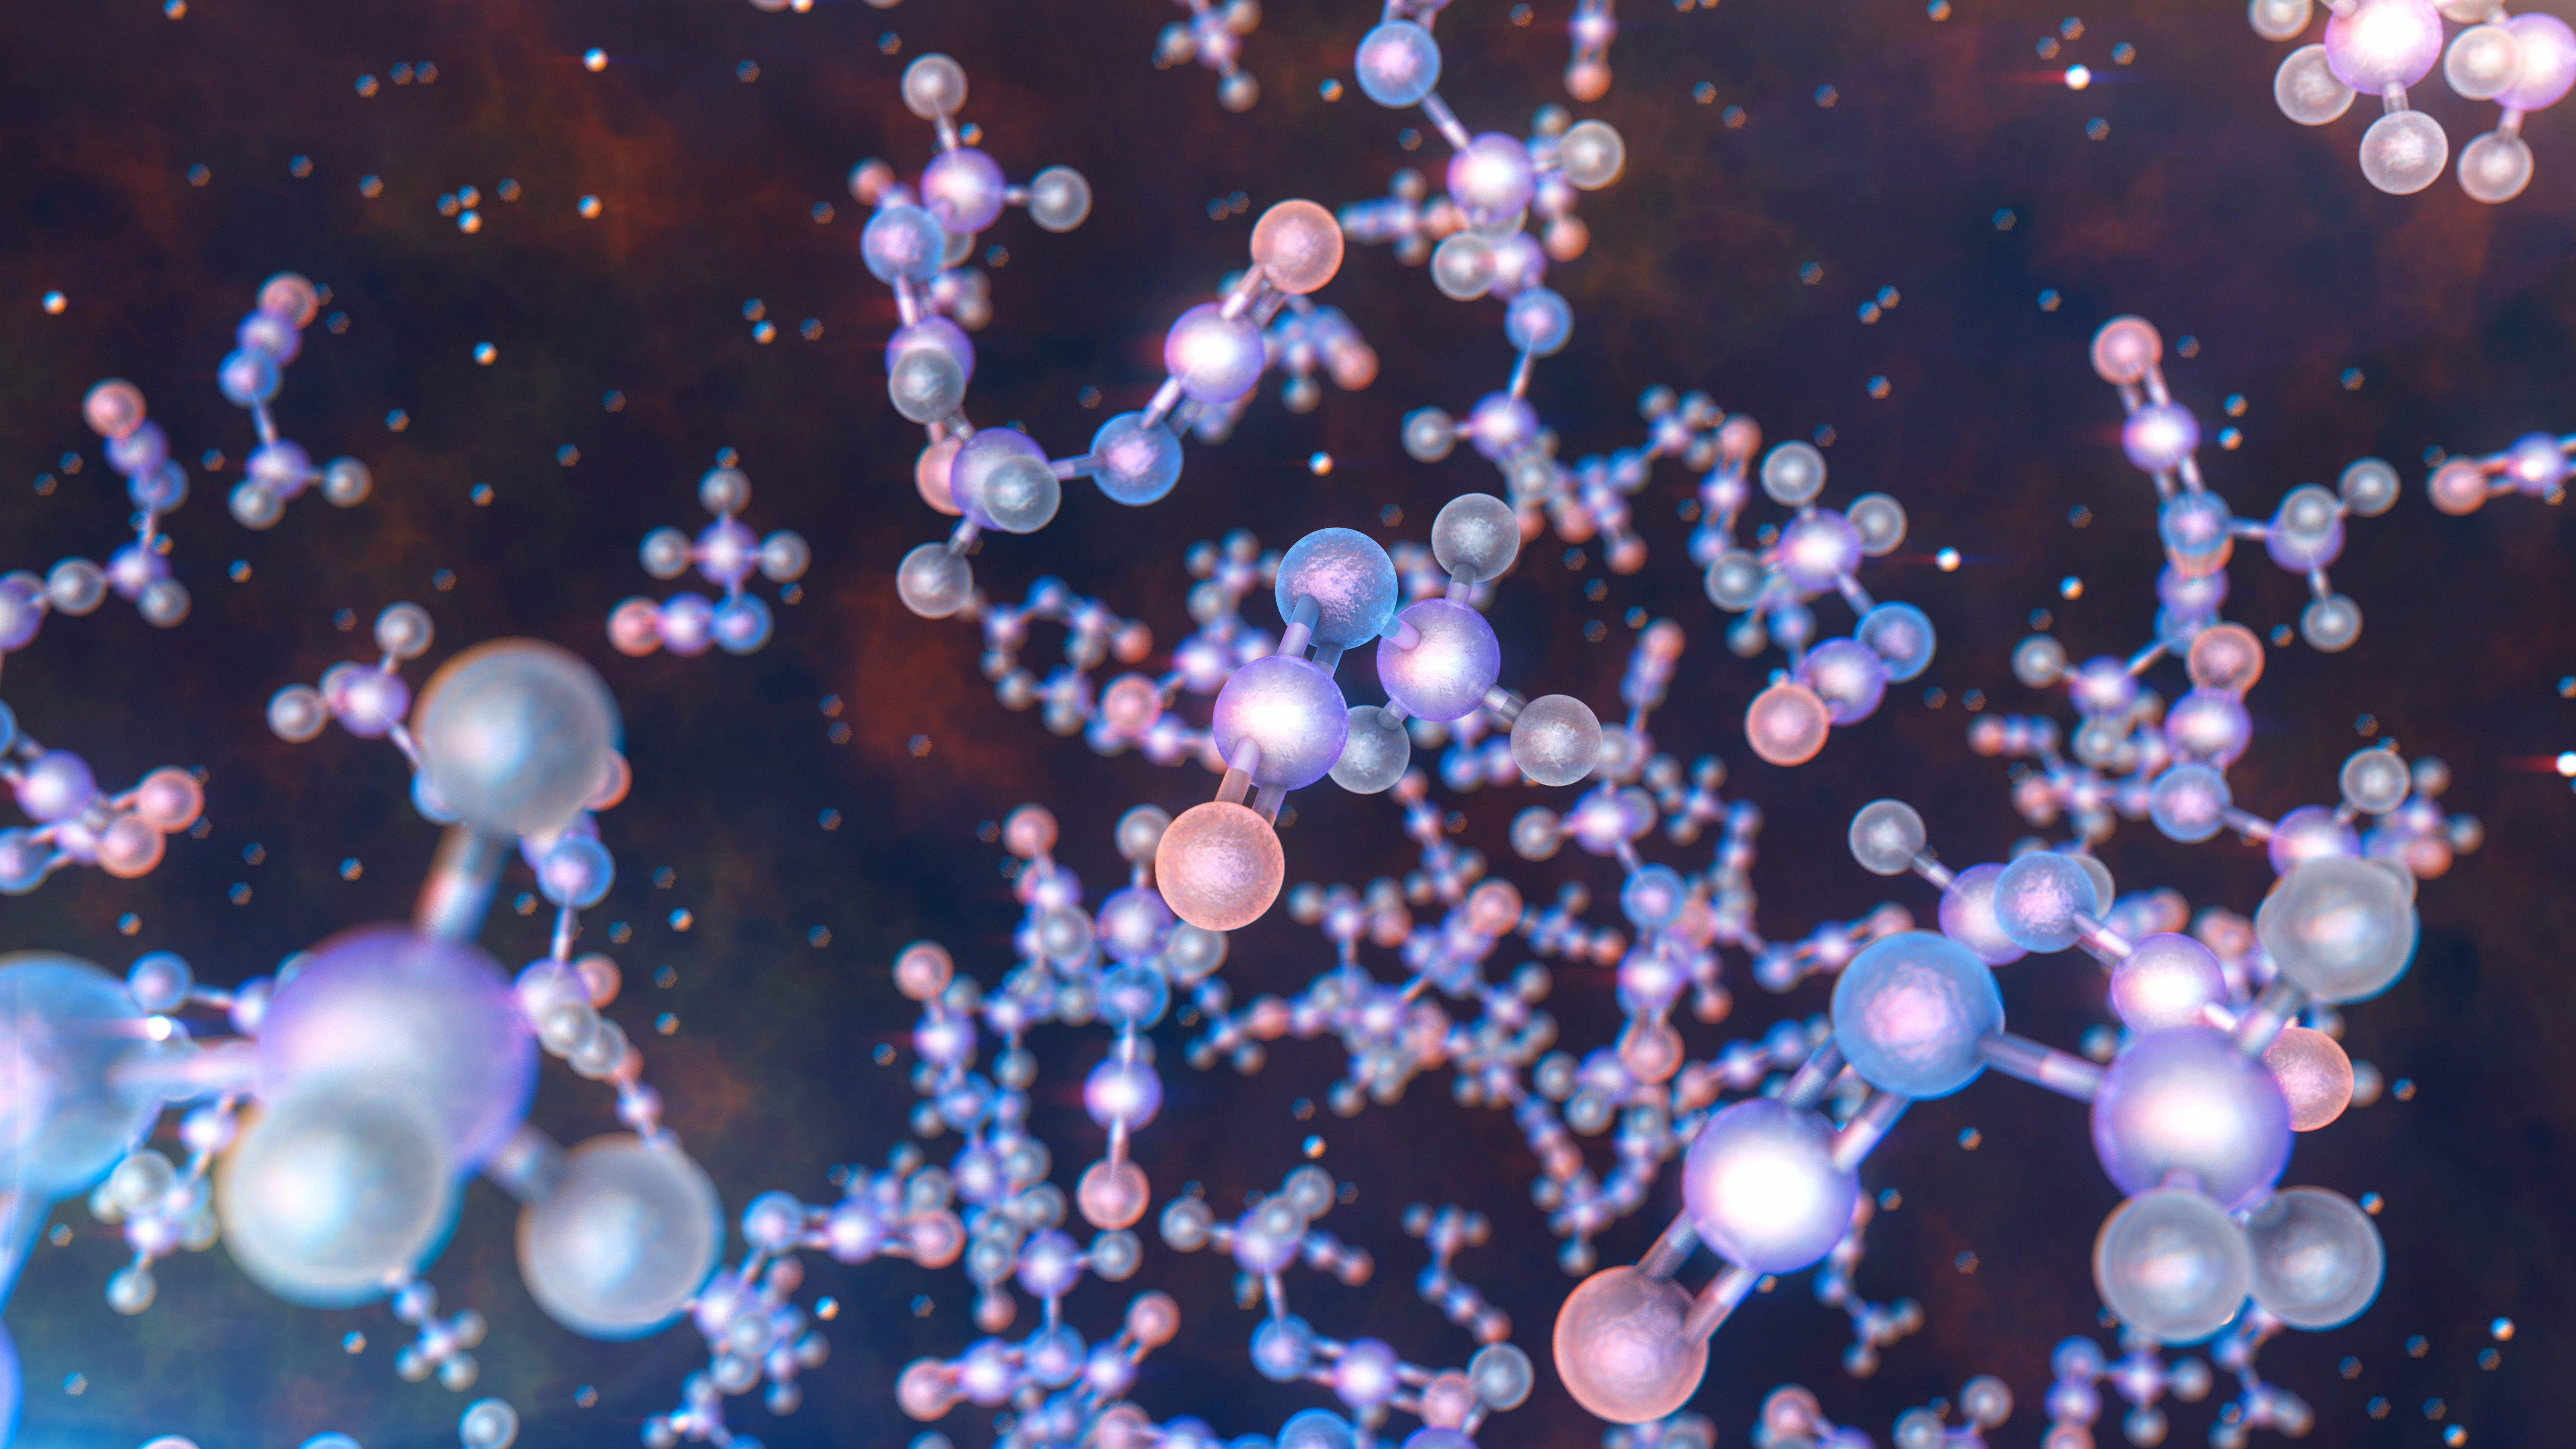

ALMA detects methyl isocyanate around young Sun-like stars (artist's impression)

ALMA has observed stars like the Sun at a very early stage in their formation and found traces of methyl isocyanate — a chemical building block of life. This is the first ever detection of this prebiotic molecule towards a solar-type protostar, the sort from which our Solar System evolved. The discovery could help astronomers understand how life arose on Earth.

This artist's impression gives a very close-up view of what these molecules look like.

Credit: ESO/L. Calçada